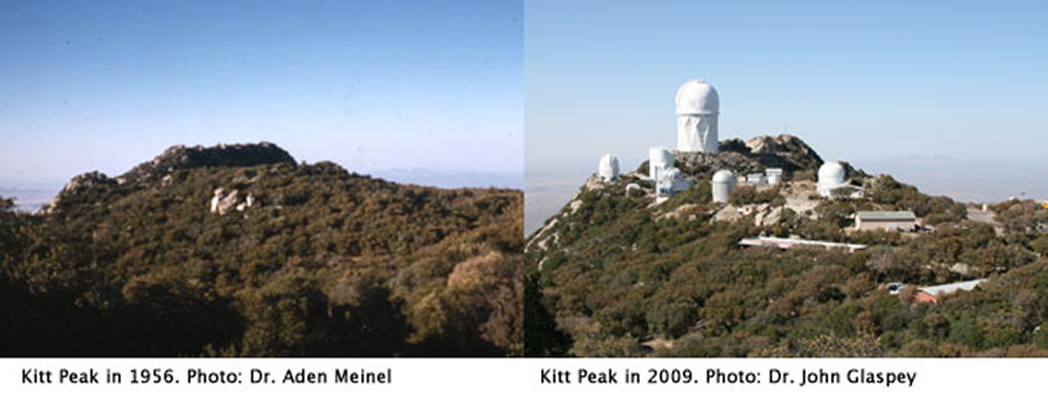

Kitt Peak Then and Now

Composite image showing a view of Kitt Peak looking north from near the location of the 0.9-m dome. Left: a re-discovered image from Dr. Aden Meinel taken during his first visit to the summit while scouting potential sites for the National Observatory. Right: image by Dr. John Glaspey from April 2009, shows the changes that have taken place in the last 50 years.

Credit: Left: Dr.Aden Meinel/Right: Dr. John Glaspey